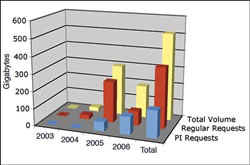

Use of the GSA

Increasing use of the GSA as indicated by downloaded data.

Credit: International Gemini Observatory/NOIRLab/NSF/AURA